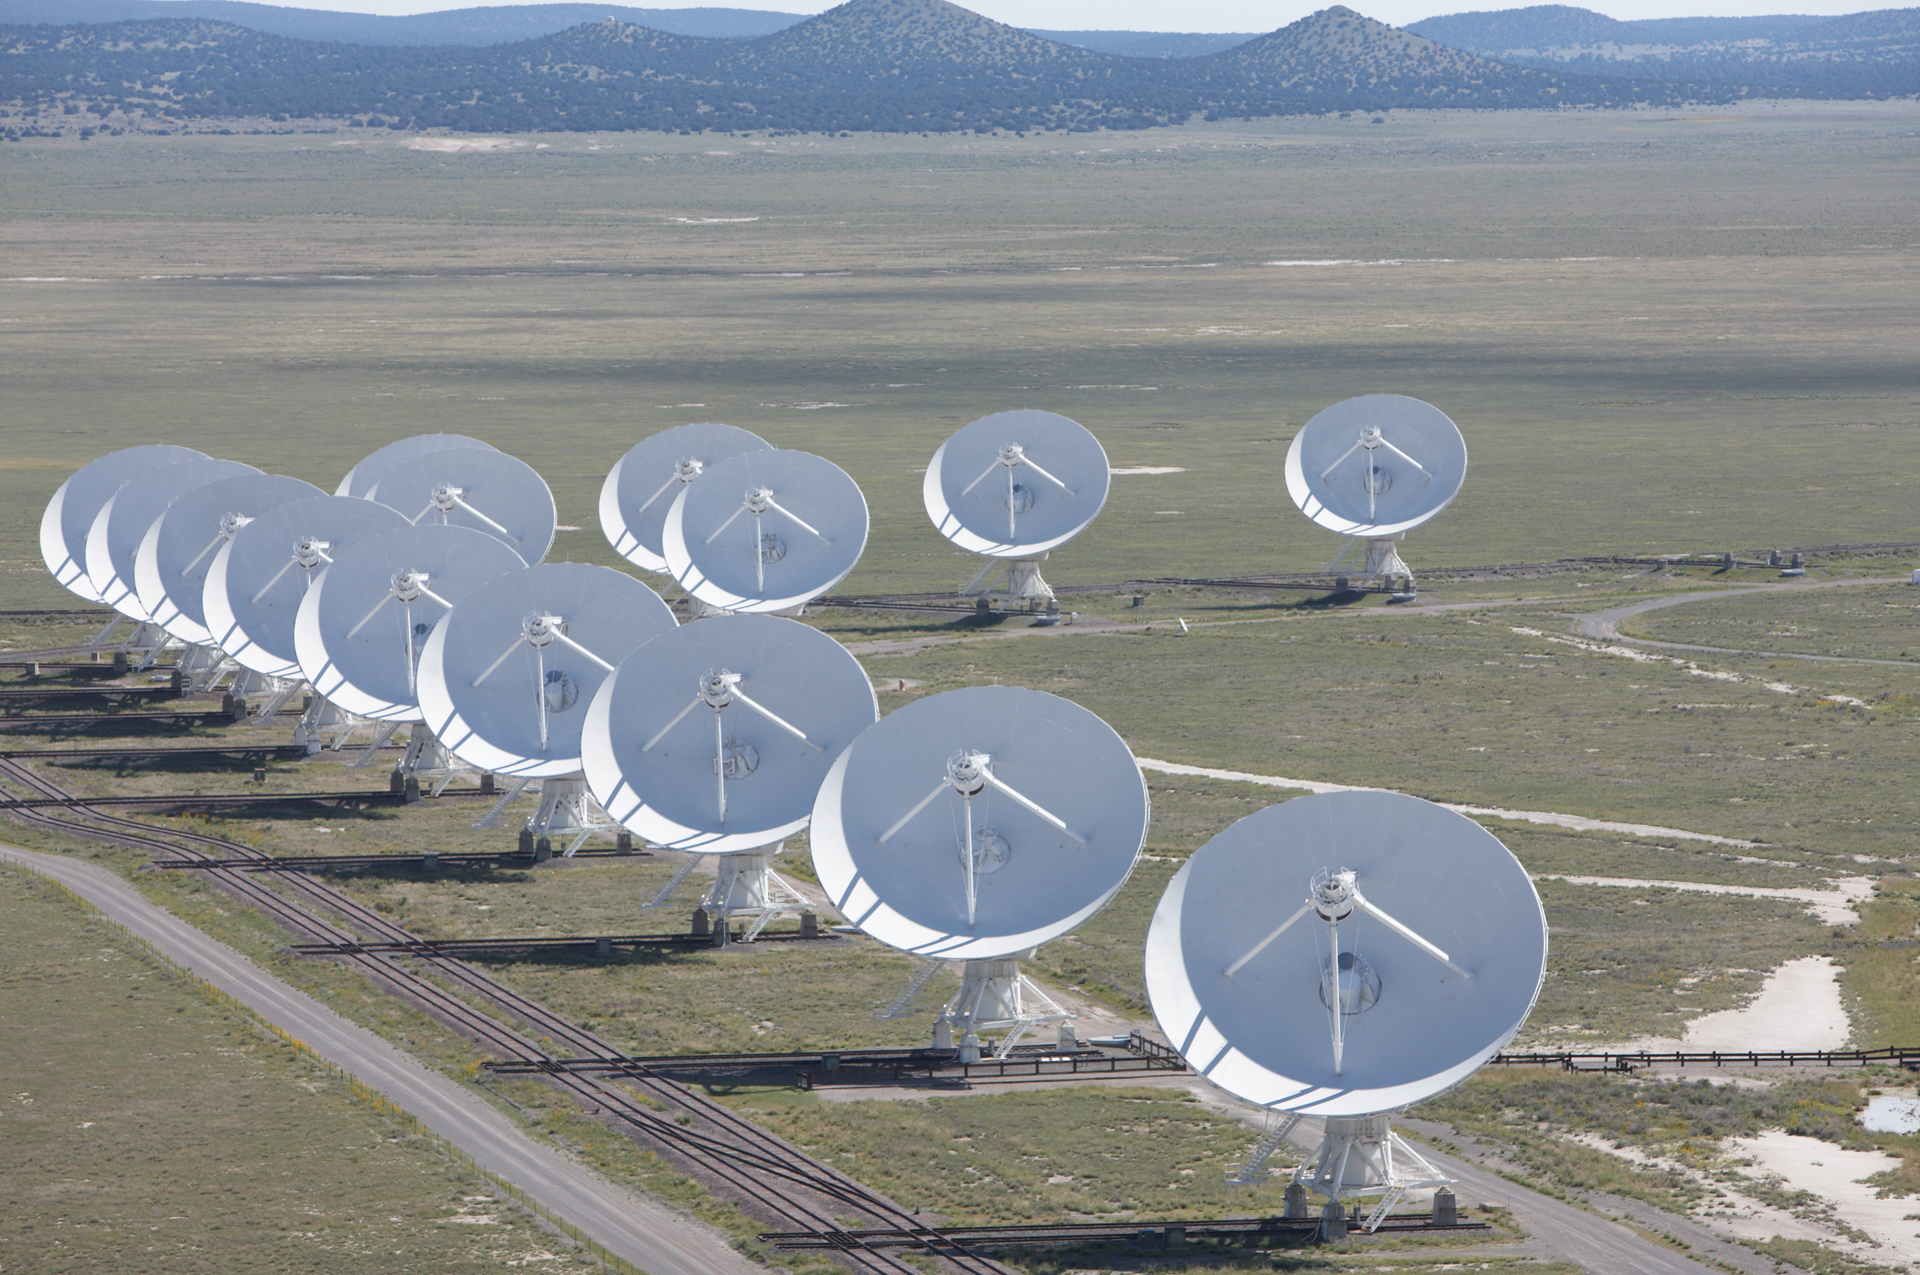

VLA from the Air

Credit: NRAO/AUI/NSF